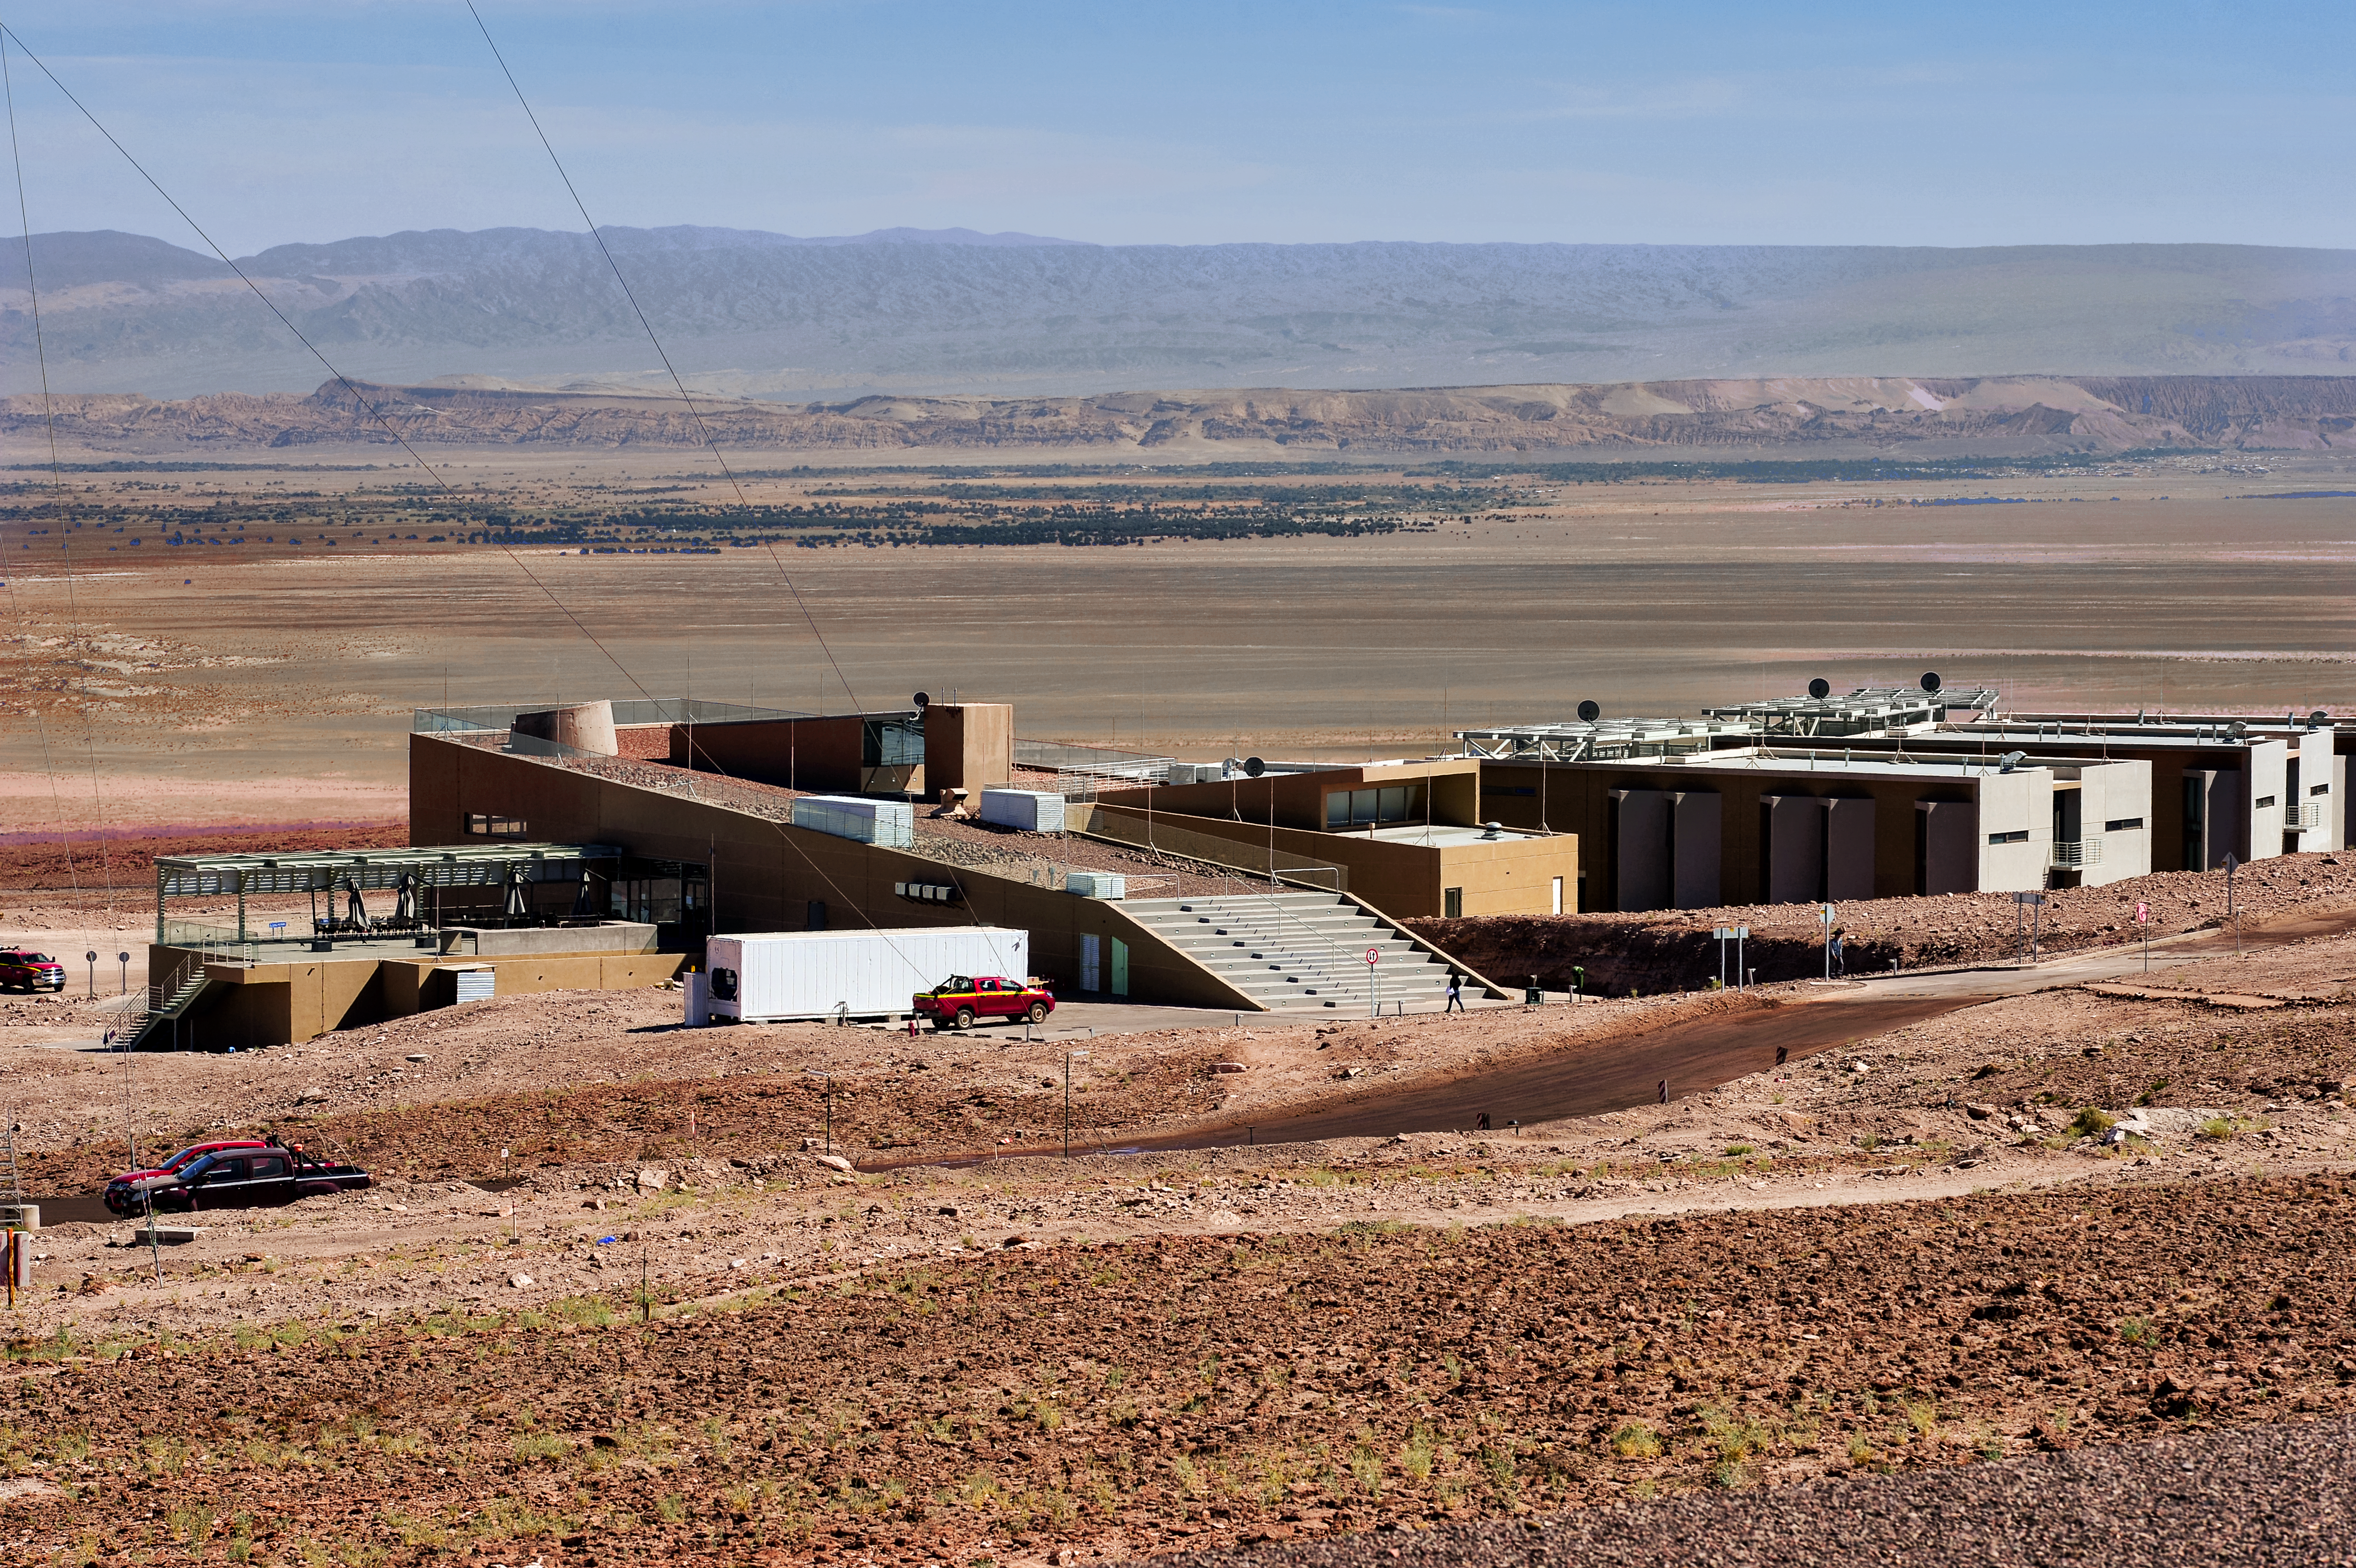

Deserted

The recently-completed ALMA Residencia stands about 2900 metres above sea level in the Atacama Desert in Chile, still over 2000 metres lower than the Atacama Large Millimeter/submillimeter Array (ALMA), which sits on the breathtaking Chajnantor Plateau. The ALMA Residencia provides accommodation to staff and astronomers visiting to study the Universe with ALMA, and was carefully designed, integrating local materials such as stone, copper and volcanic rock, to meld easily with the desert surroundings.

Credit: A. Caproni/ESO